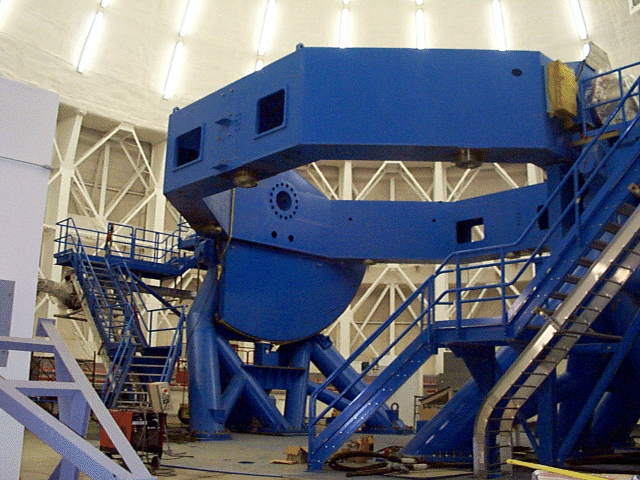

The center section and altitude disks installed on the Gemini South telescope. September 23, 1999

Credit: International Gemini Observatory/AURA